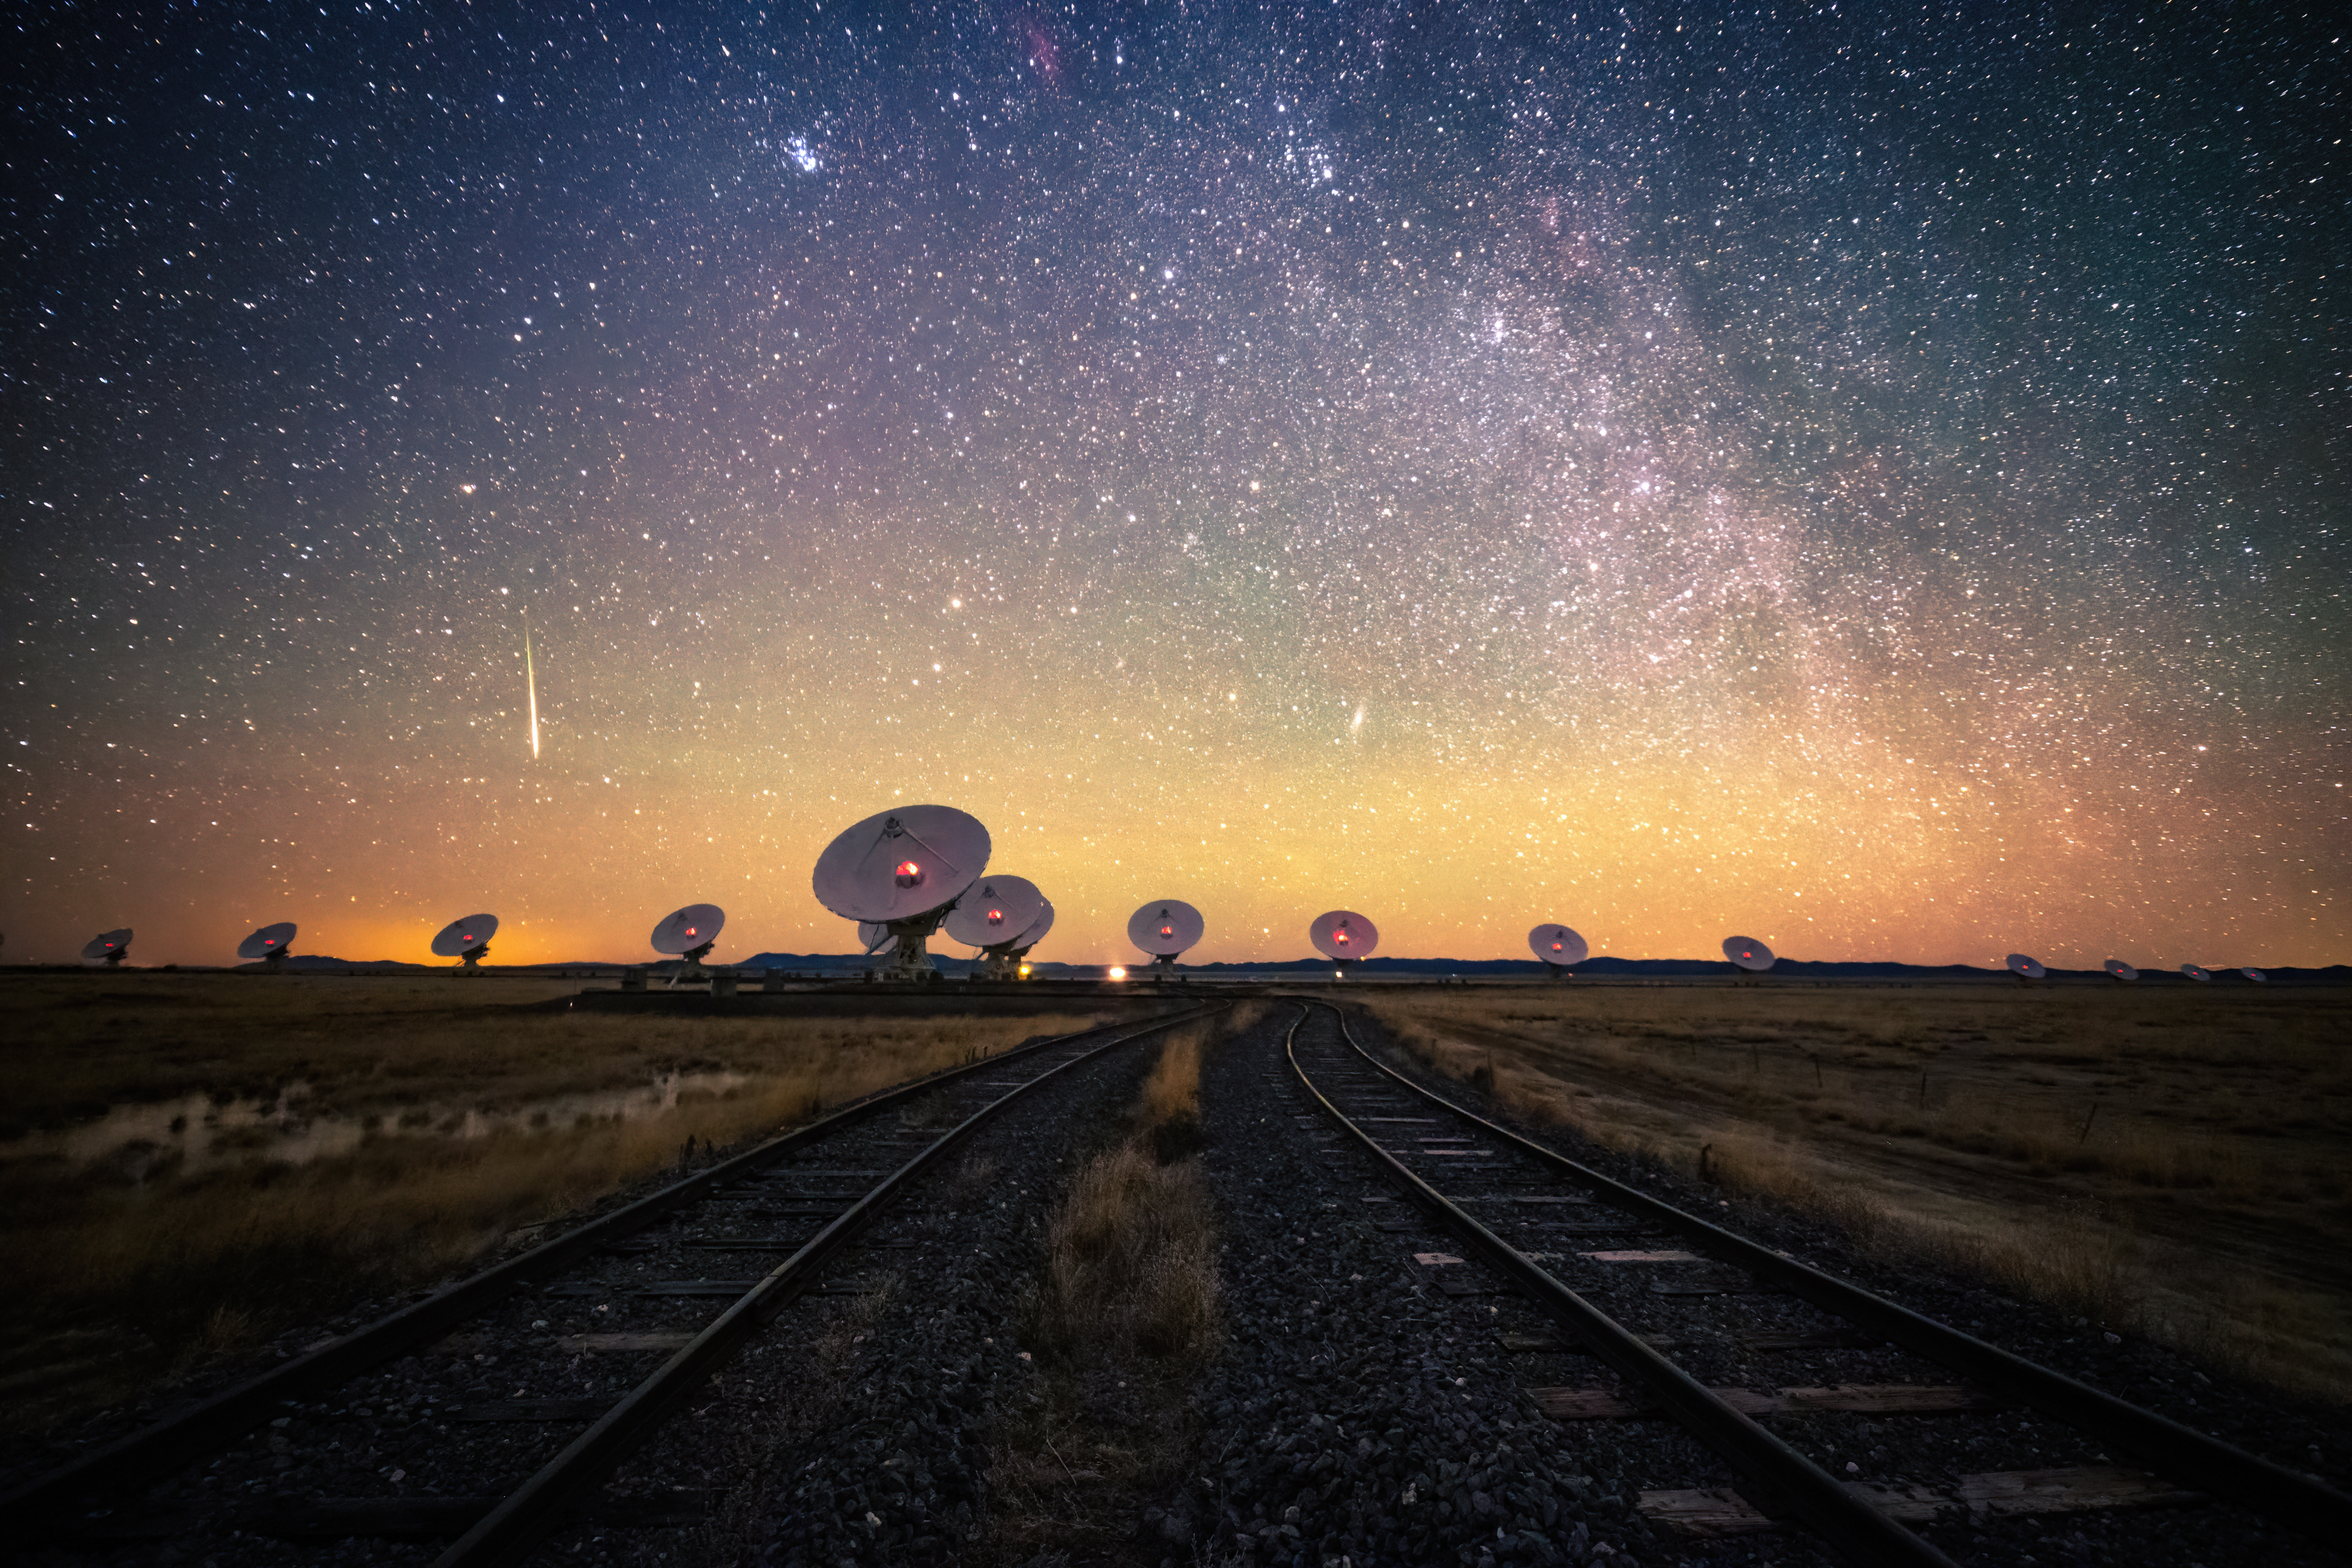

Meteor Over the VLA

Photo taken by Bettymaya Foott as part of an astrophotography project with the National Radio Astronomy Observatory and the Very Large Array (VLA).

Credit: NSF/AUI/NSF NRAO/B. Foott